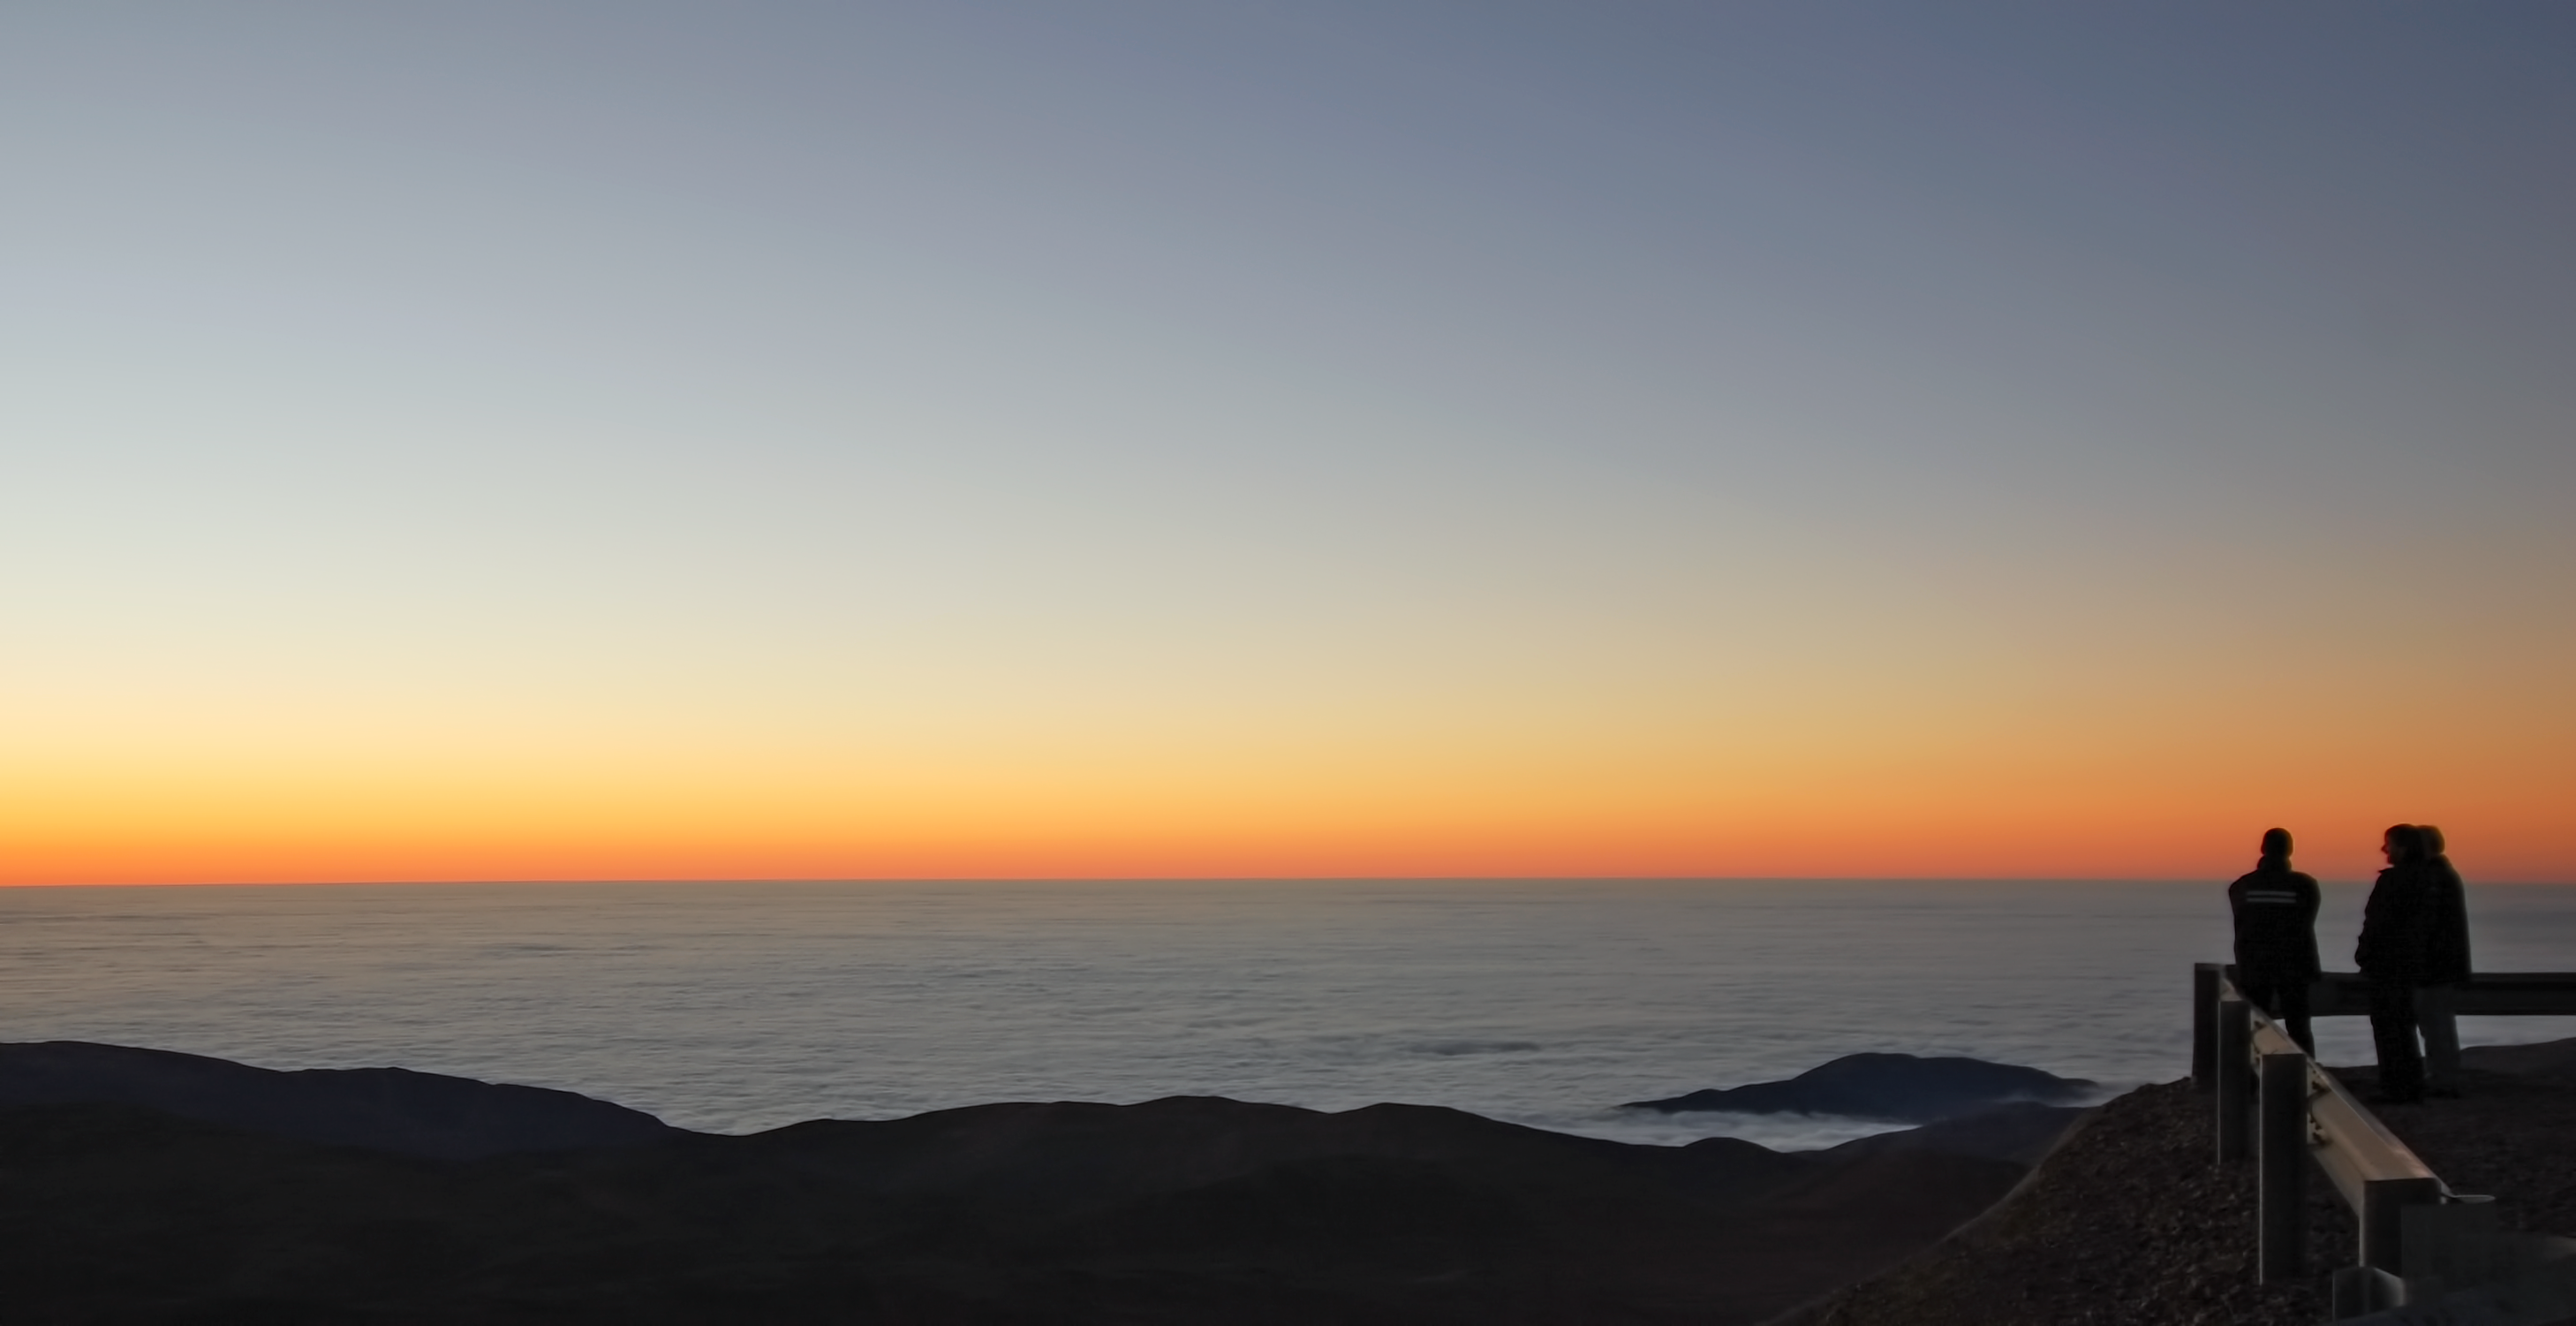

View from Paranal Observatory

Photograph of the view from the observing platform at ESO's Cerro Paranal Observatory in Chile, taken by Gabriel Brammer, one of the ESO Photo Ambassadors.

Credit: ESO/G. Brammer